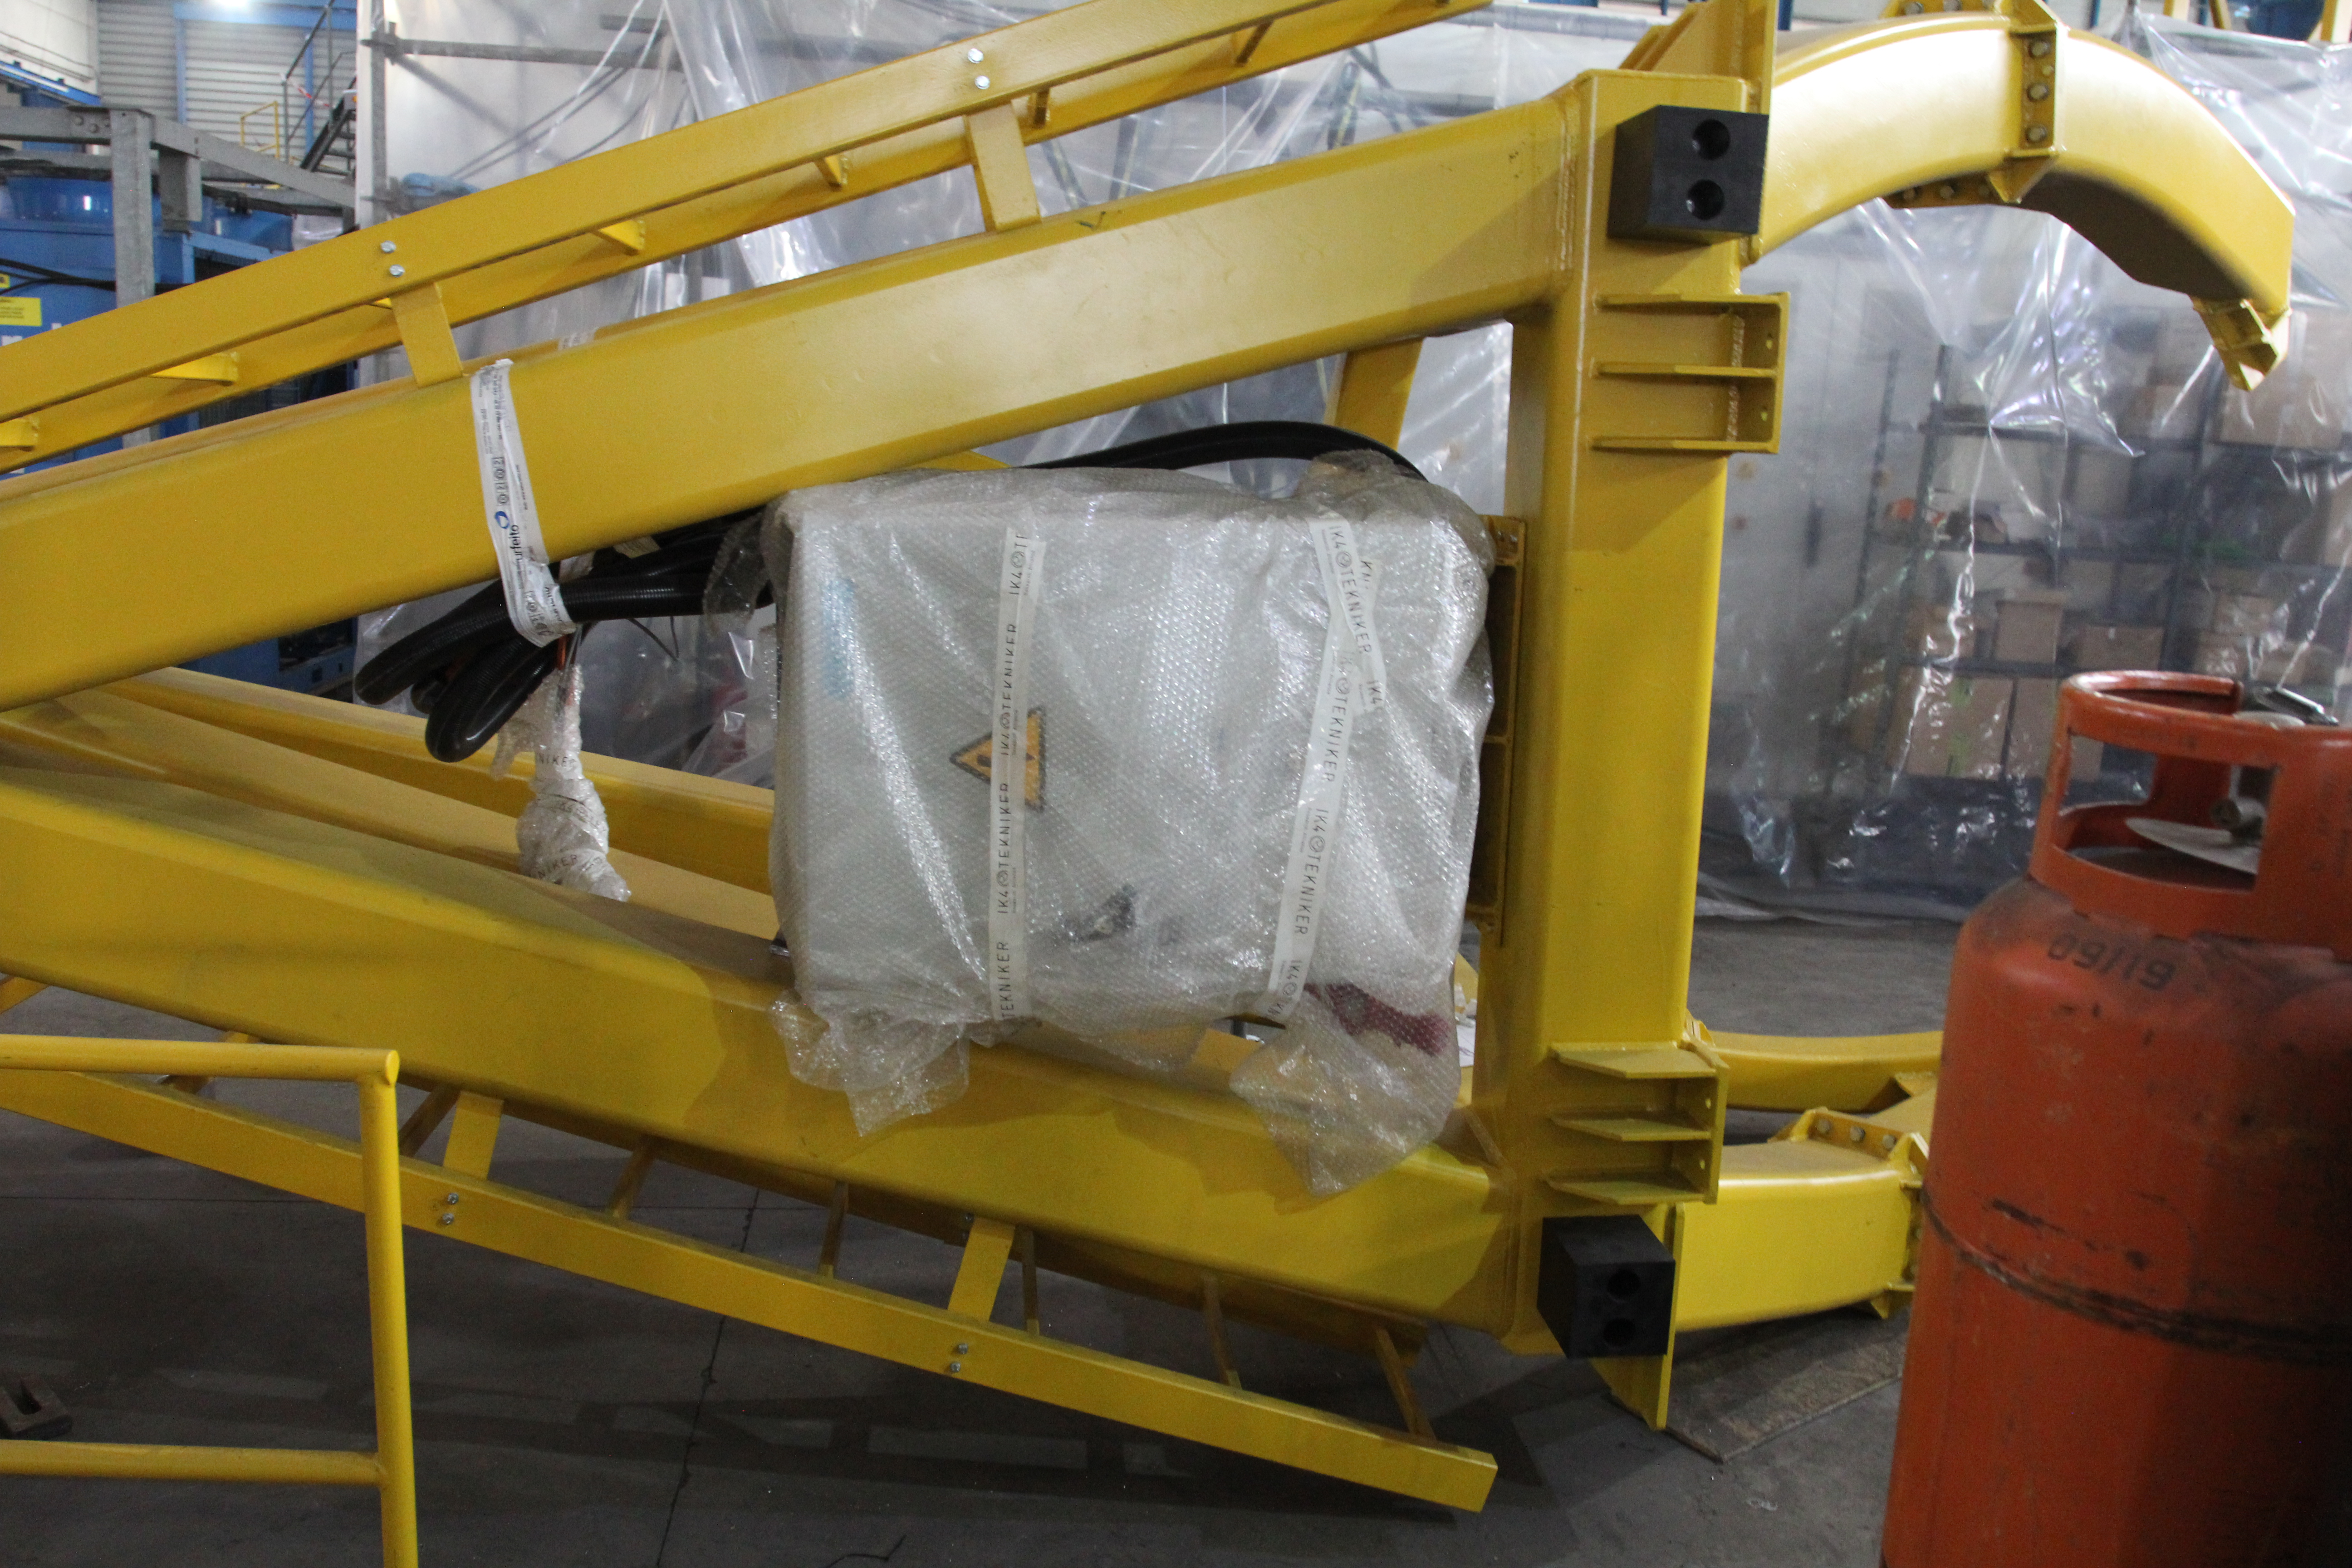

Camera lifting fixture

The photo shows the lifting fixture for the Camera; it will be bolted to the Camera during lifting.

Credit: Rubin Observatory/NSF/AURA